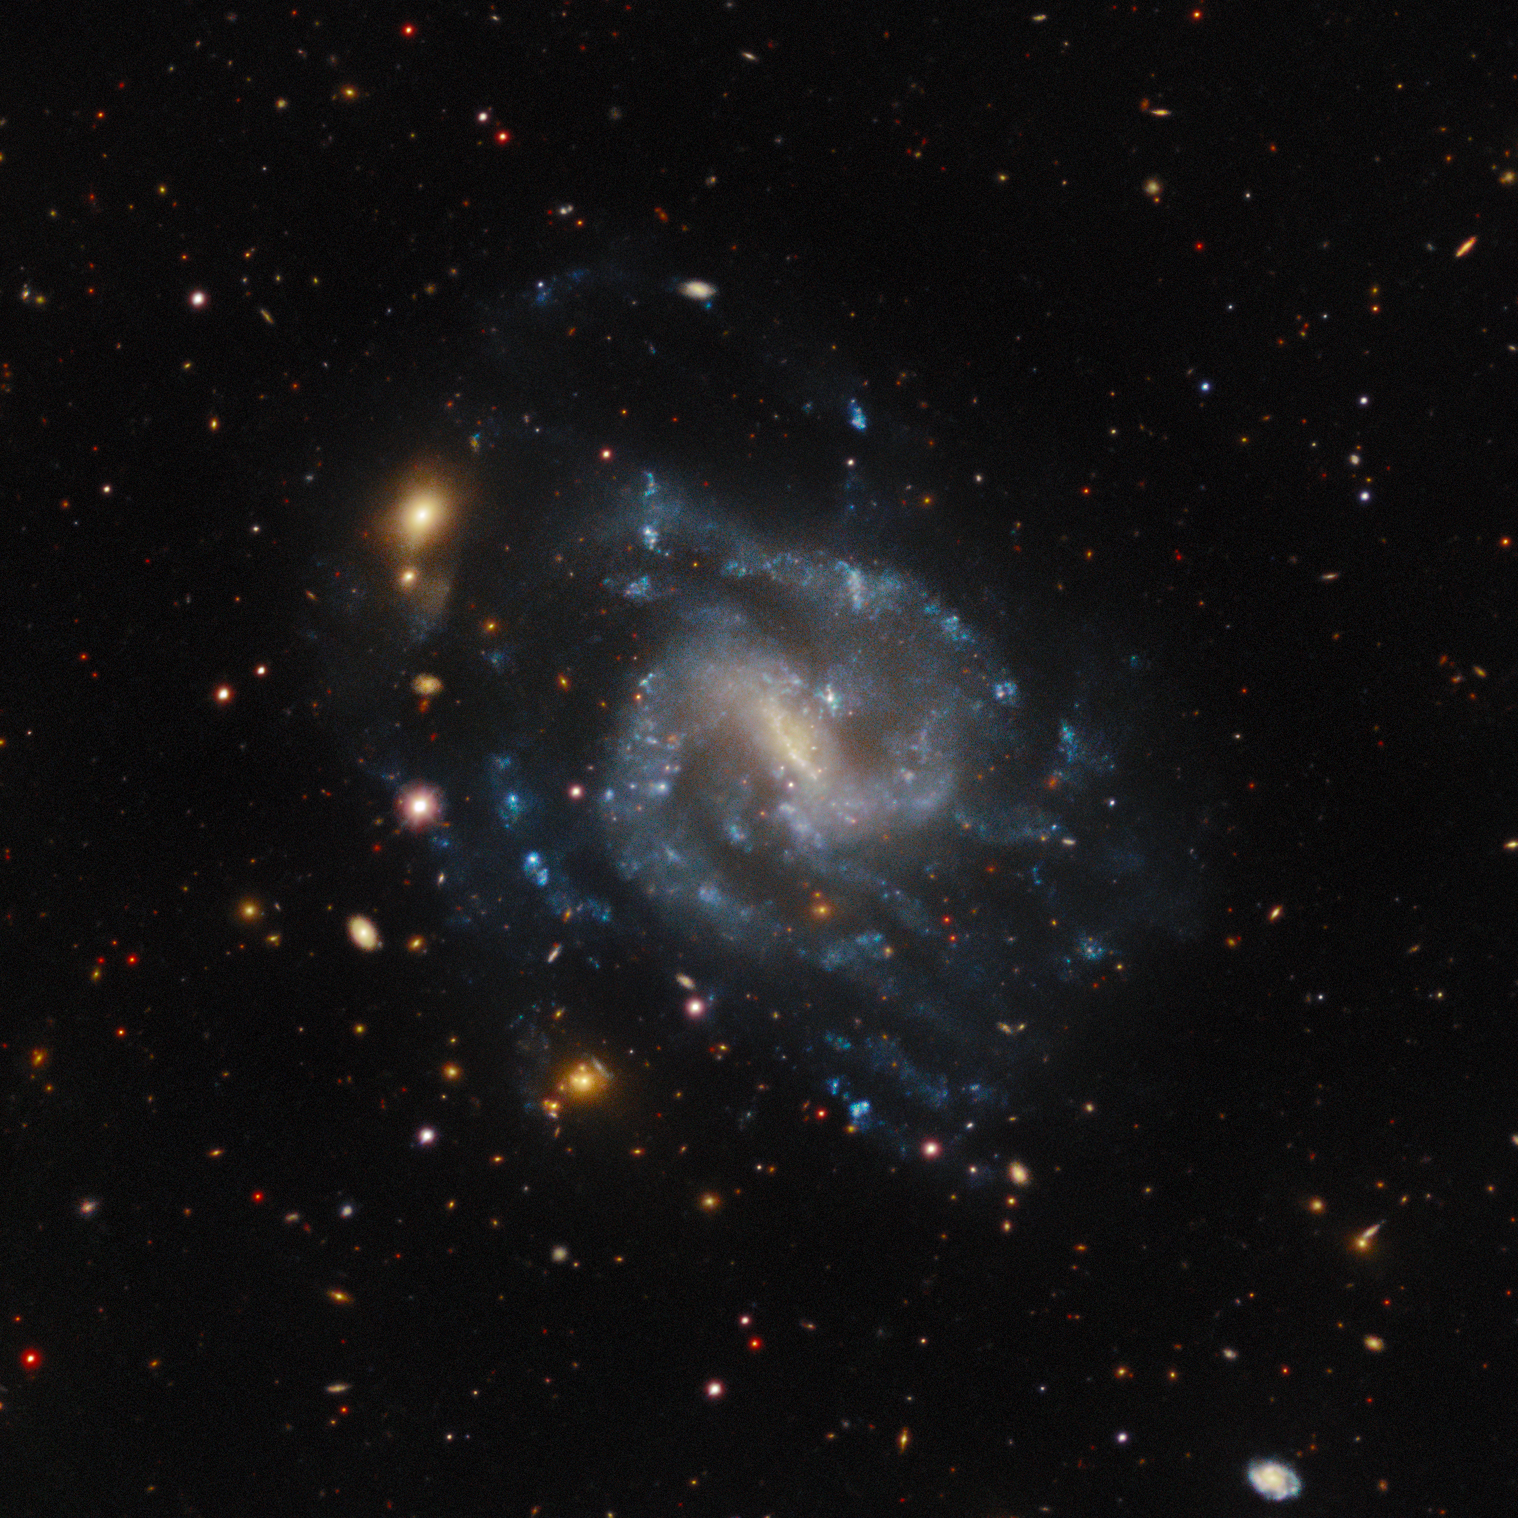

IC 4212

IC 4212 is a barred spiral galaxy located in the constellation Virgo. It is situated close to the celestial equator, meaning it is at least partly visible from both hemispheres in certain times of the year.

Credit: CTIO/NOIRLab/DOE/NSF/AURA Acknowledgments: PI: J. Moustakas (Siena College) Image Processing: T.A. Rector (University of Alaska Anchorage/NSF NOIRLab) & M. Zamani (NSF NOIRLab) & D. de Martin (NSF NOIRLab)